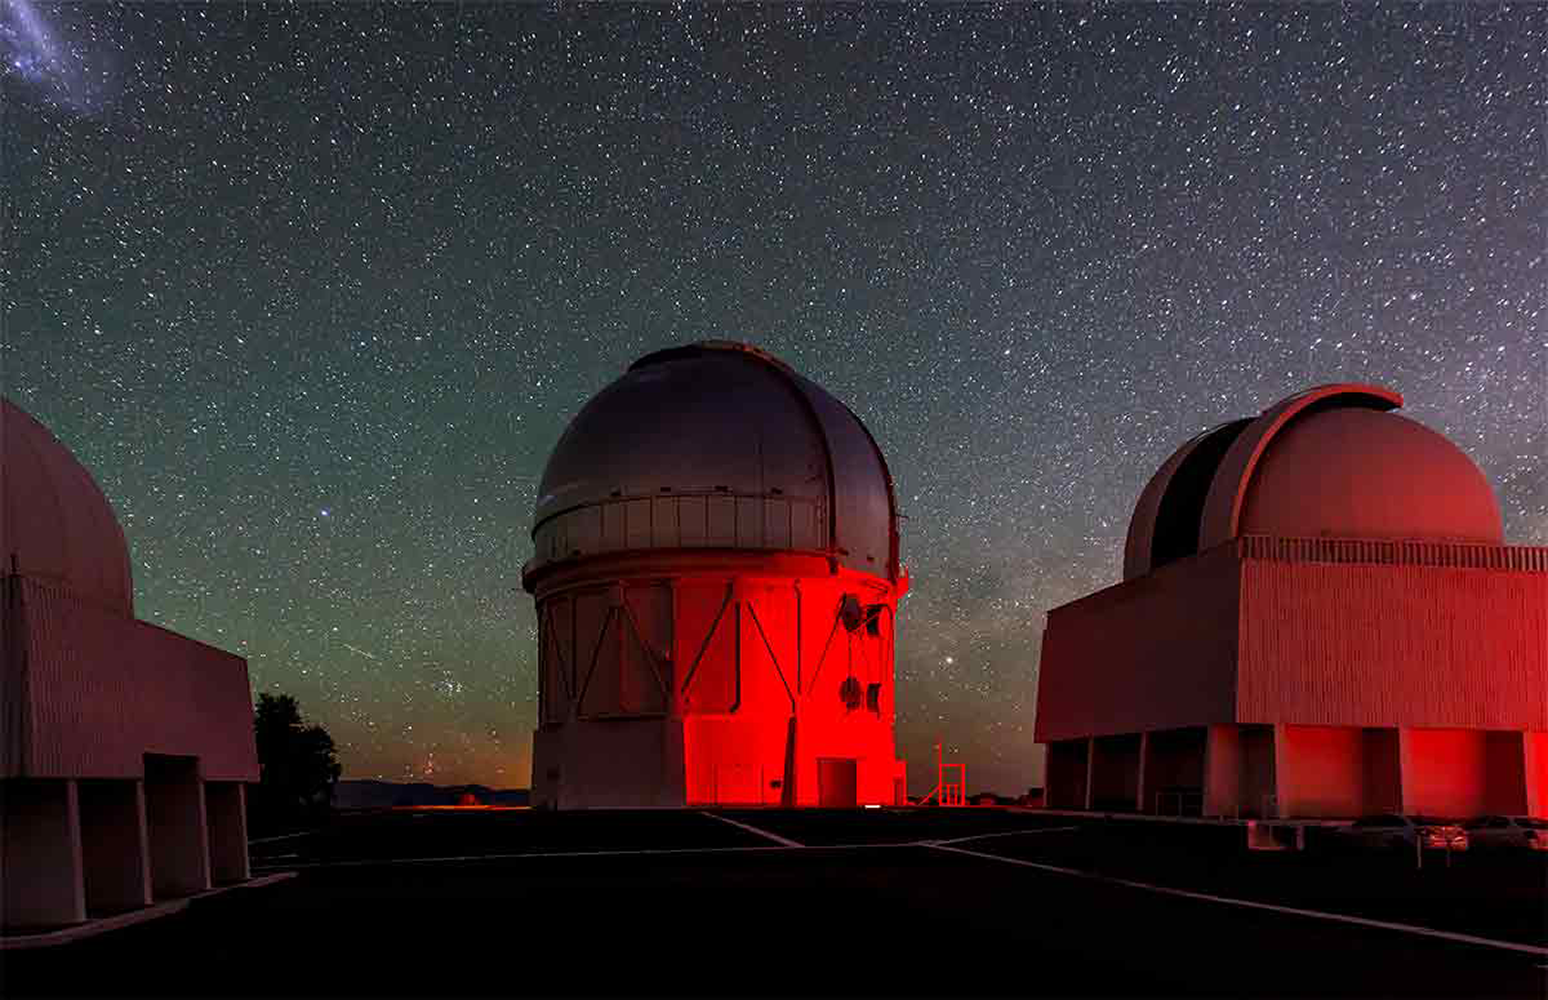

Dark Energy Survey releases early data

Science Verification data from the Dark Energy Survey now publicly available. Covering only 3% of the full survey area, these data were used to create the largest dark matter mass map to date. The survey is being carried out with Dark Energy Camera (DECam) on the 4-m Blanco telescope at CTIO (pictured).

Credit: Fermilab